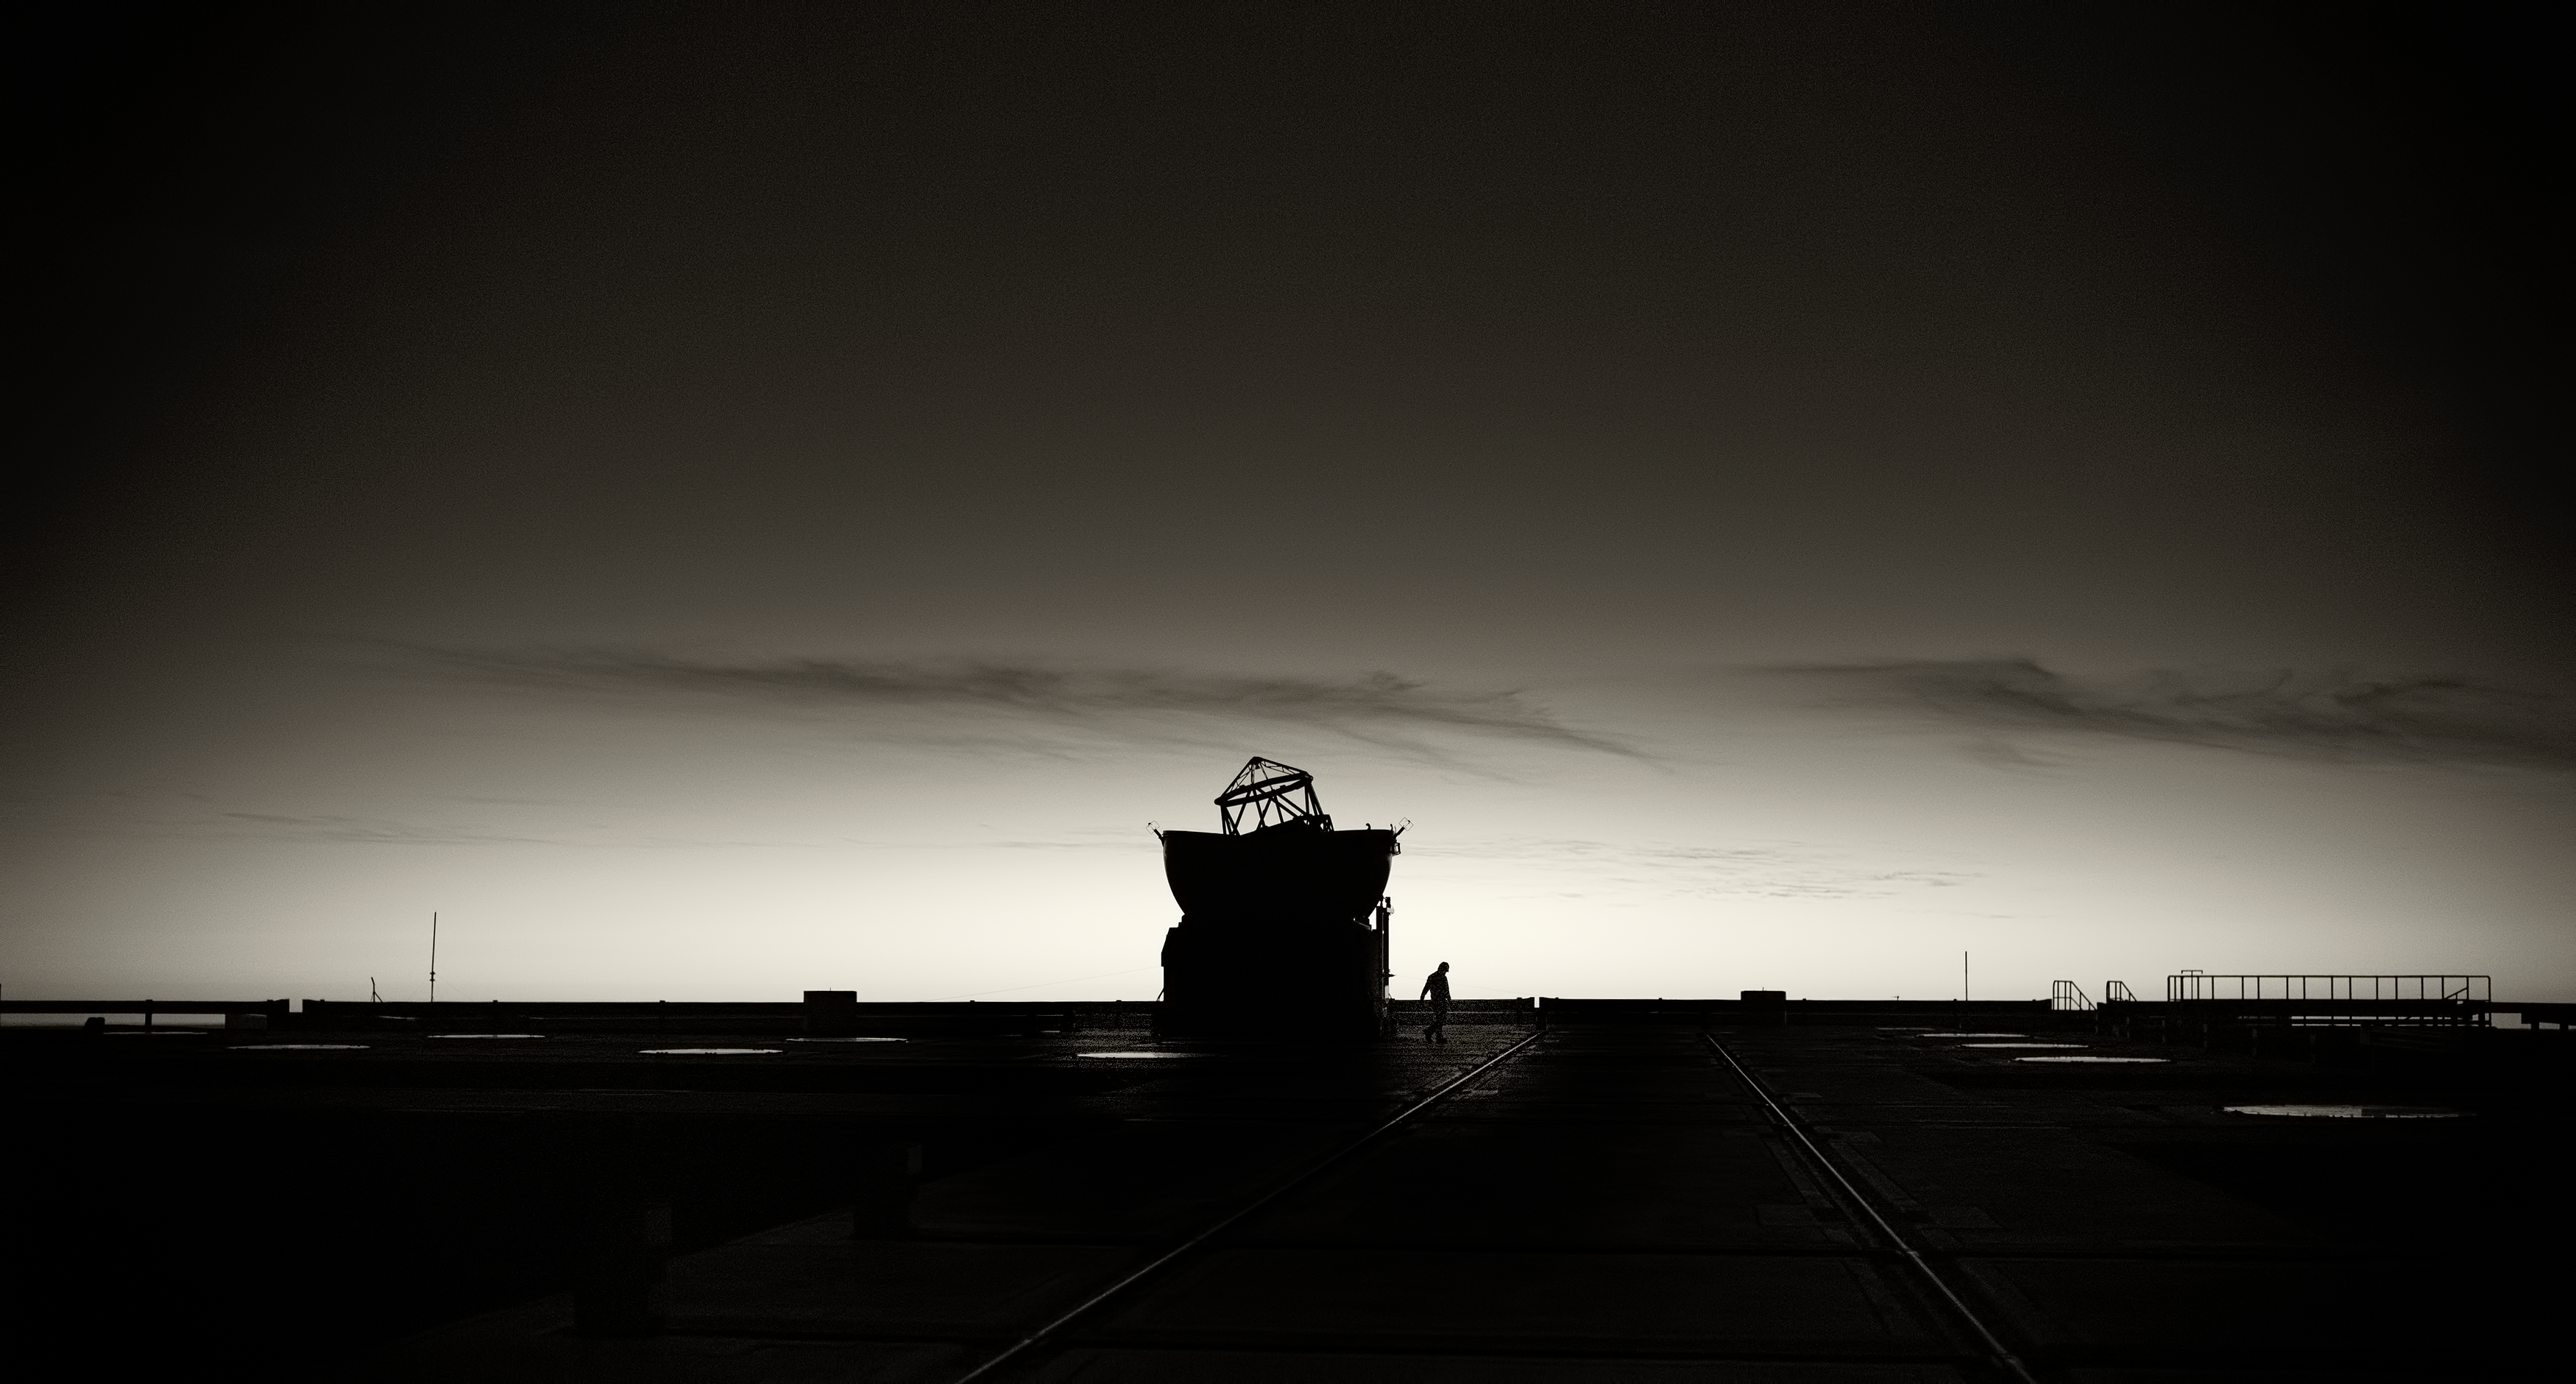

Silhouette of VLT Auxiliary Telescope

Beautiful silhouette of the a Very Large Telescope (VLT) Auxiliary Telescope at Cerro Paranal Observatory in the Atacama Desert of northern Chile, taken by Stefan Seip, one of the ESO Photo Ambassadors.

Credit: ESO/S. Seip